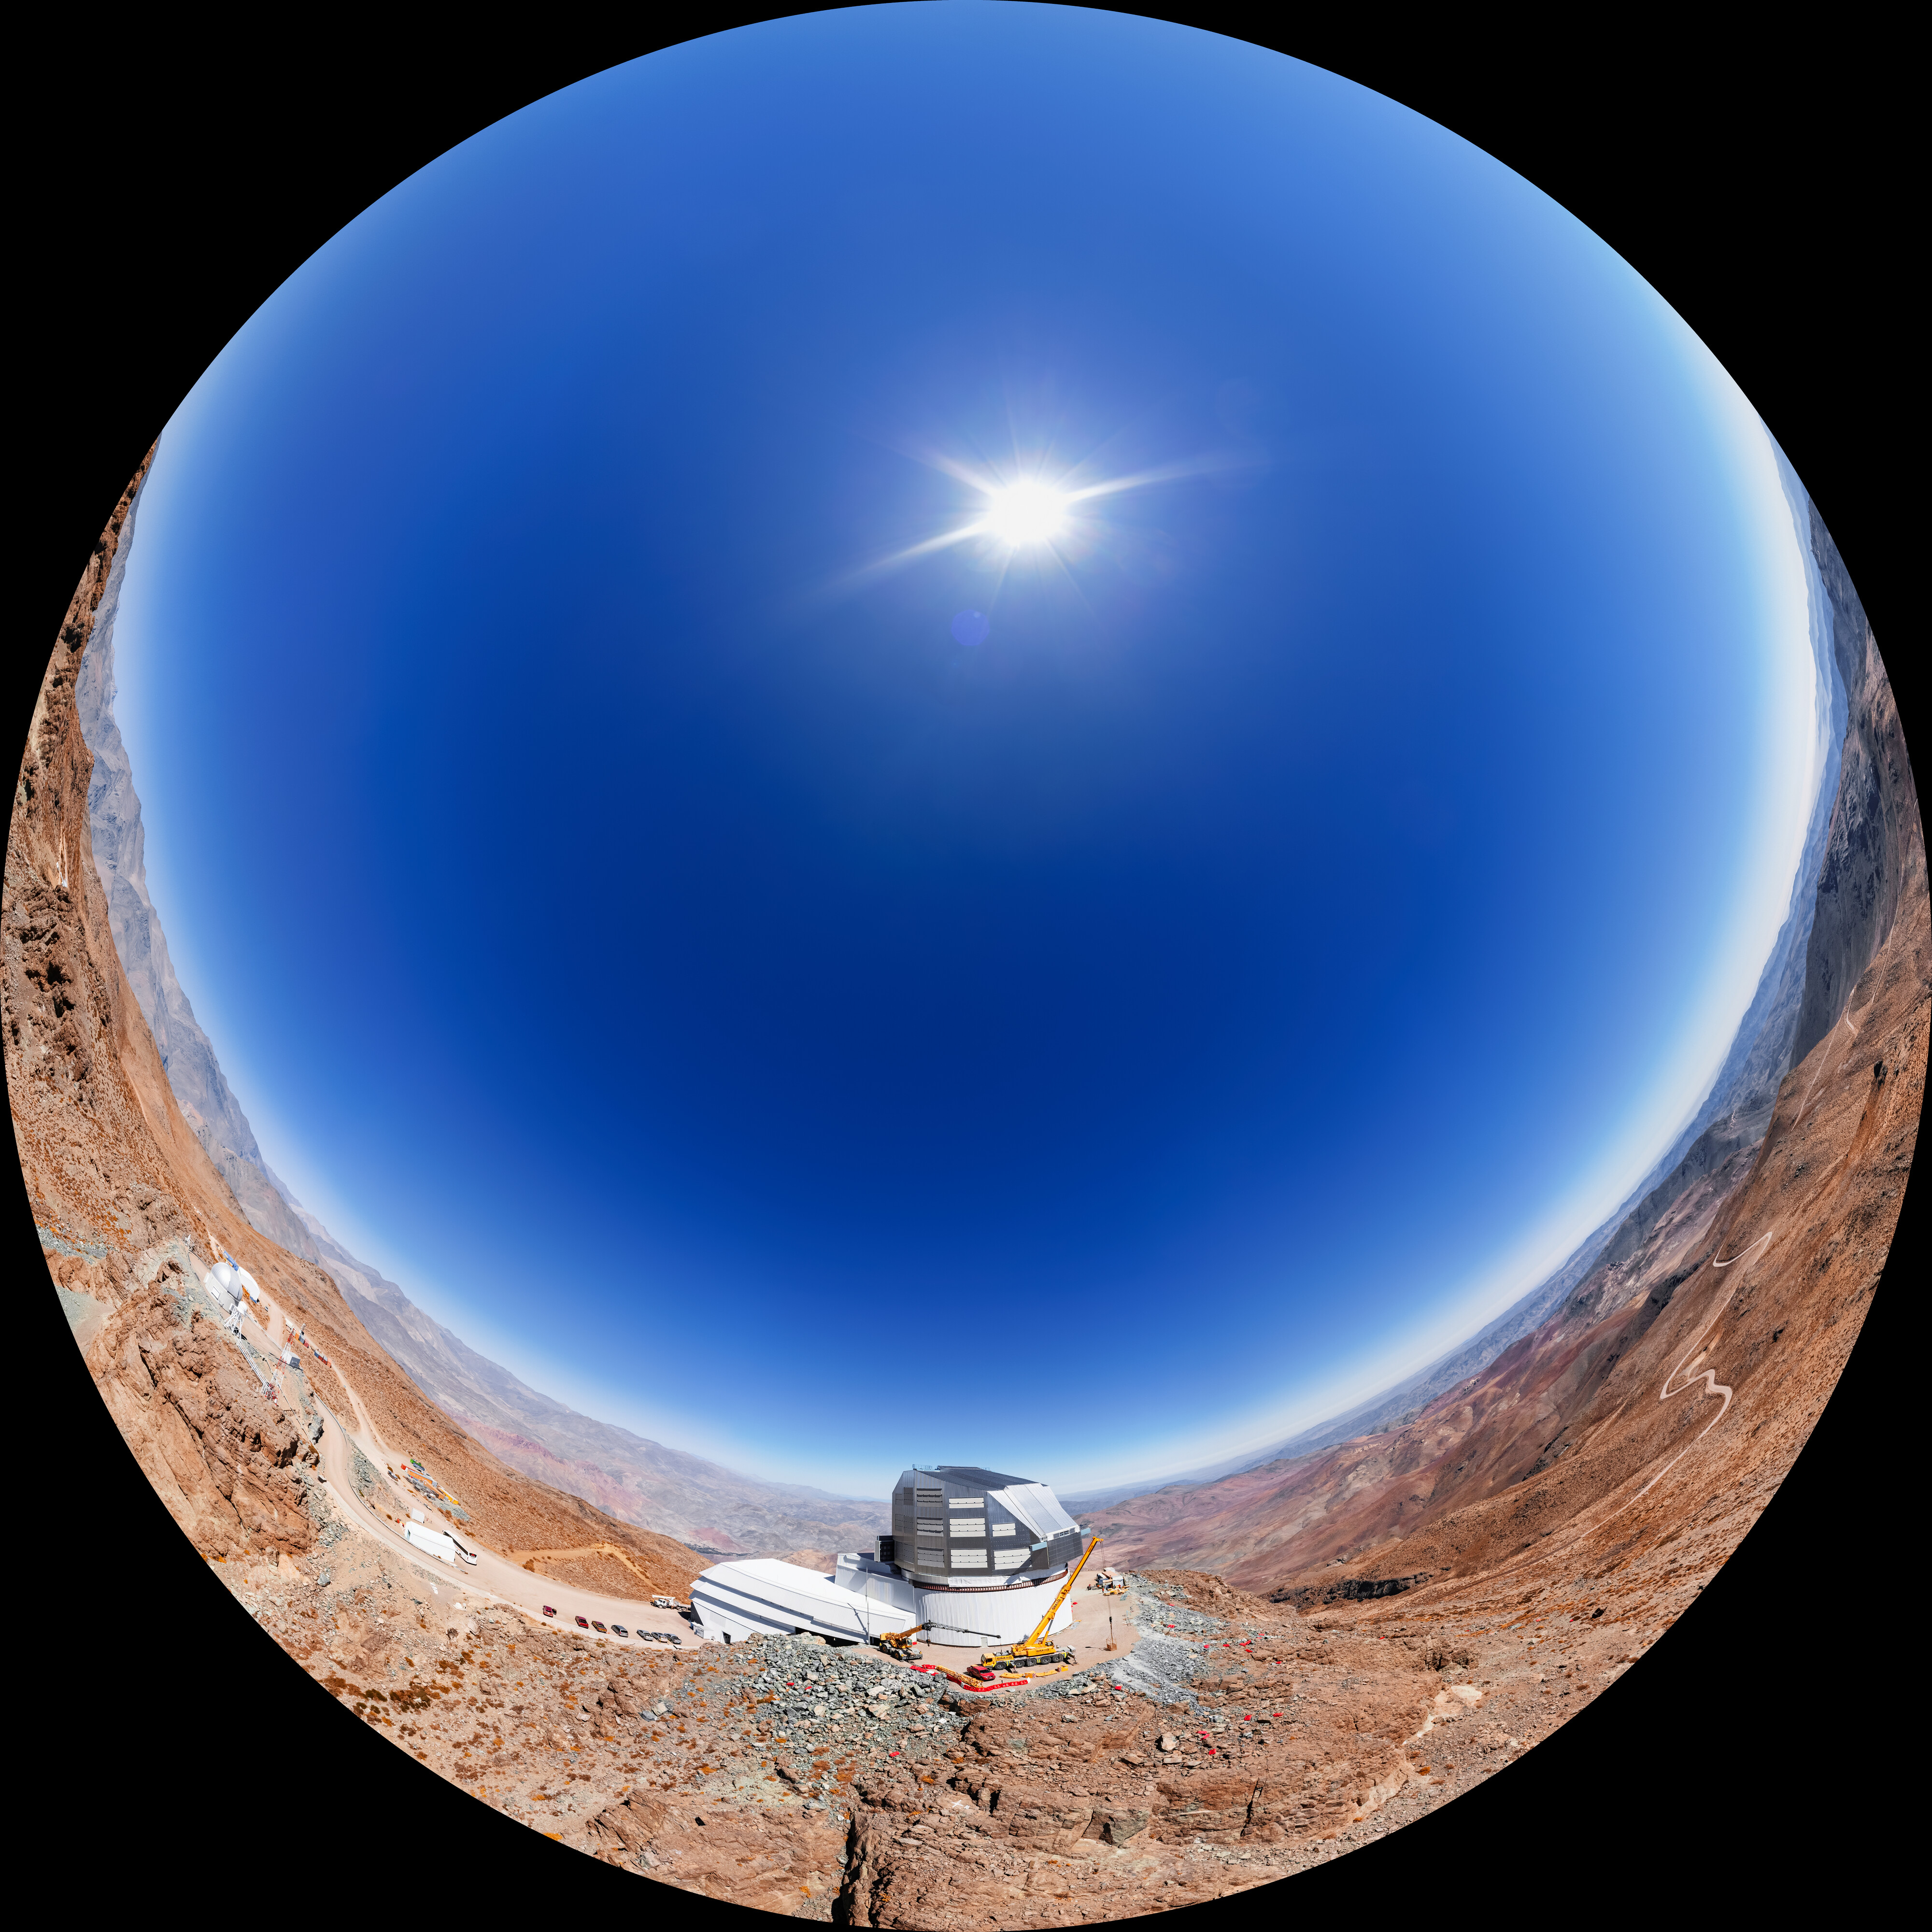

Vera C. Rubin Observatory at Cerro Pachón Fulldome

A fulldome aerial view of NSF–DOE Vera C. Rubin Observatory at Cerro Pachón, Chile.

A 360 panorama version of this image can be found here.

Credit: RubinObs/NOIRLab/SLAC/NSF/DOE/AURA/T. Matsopoulos